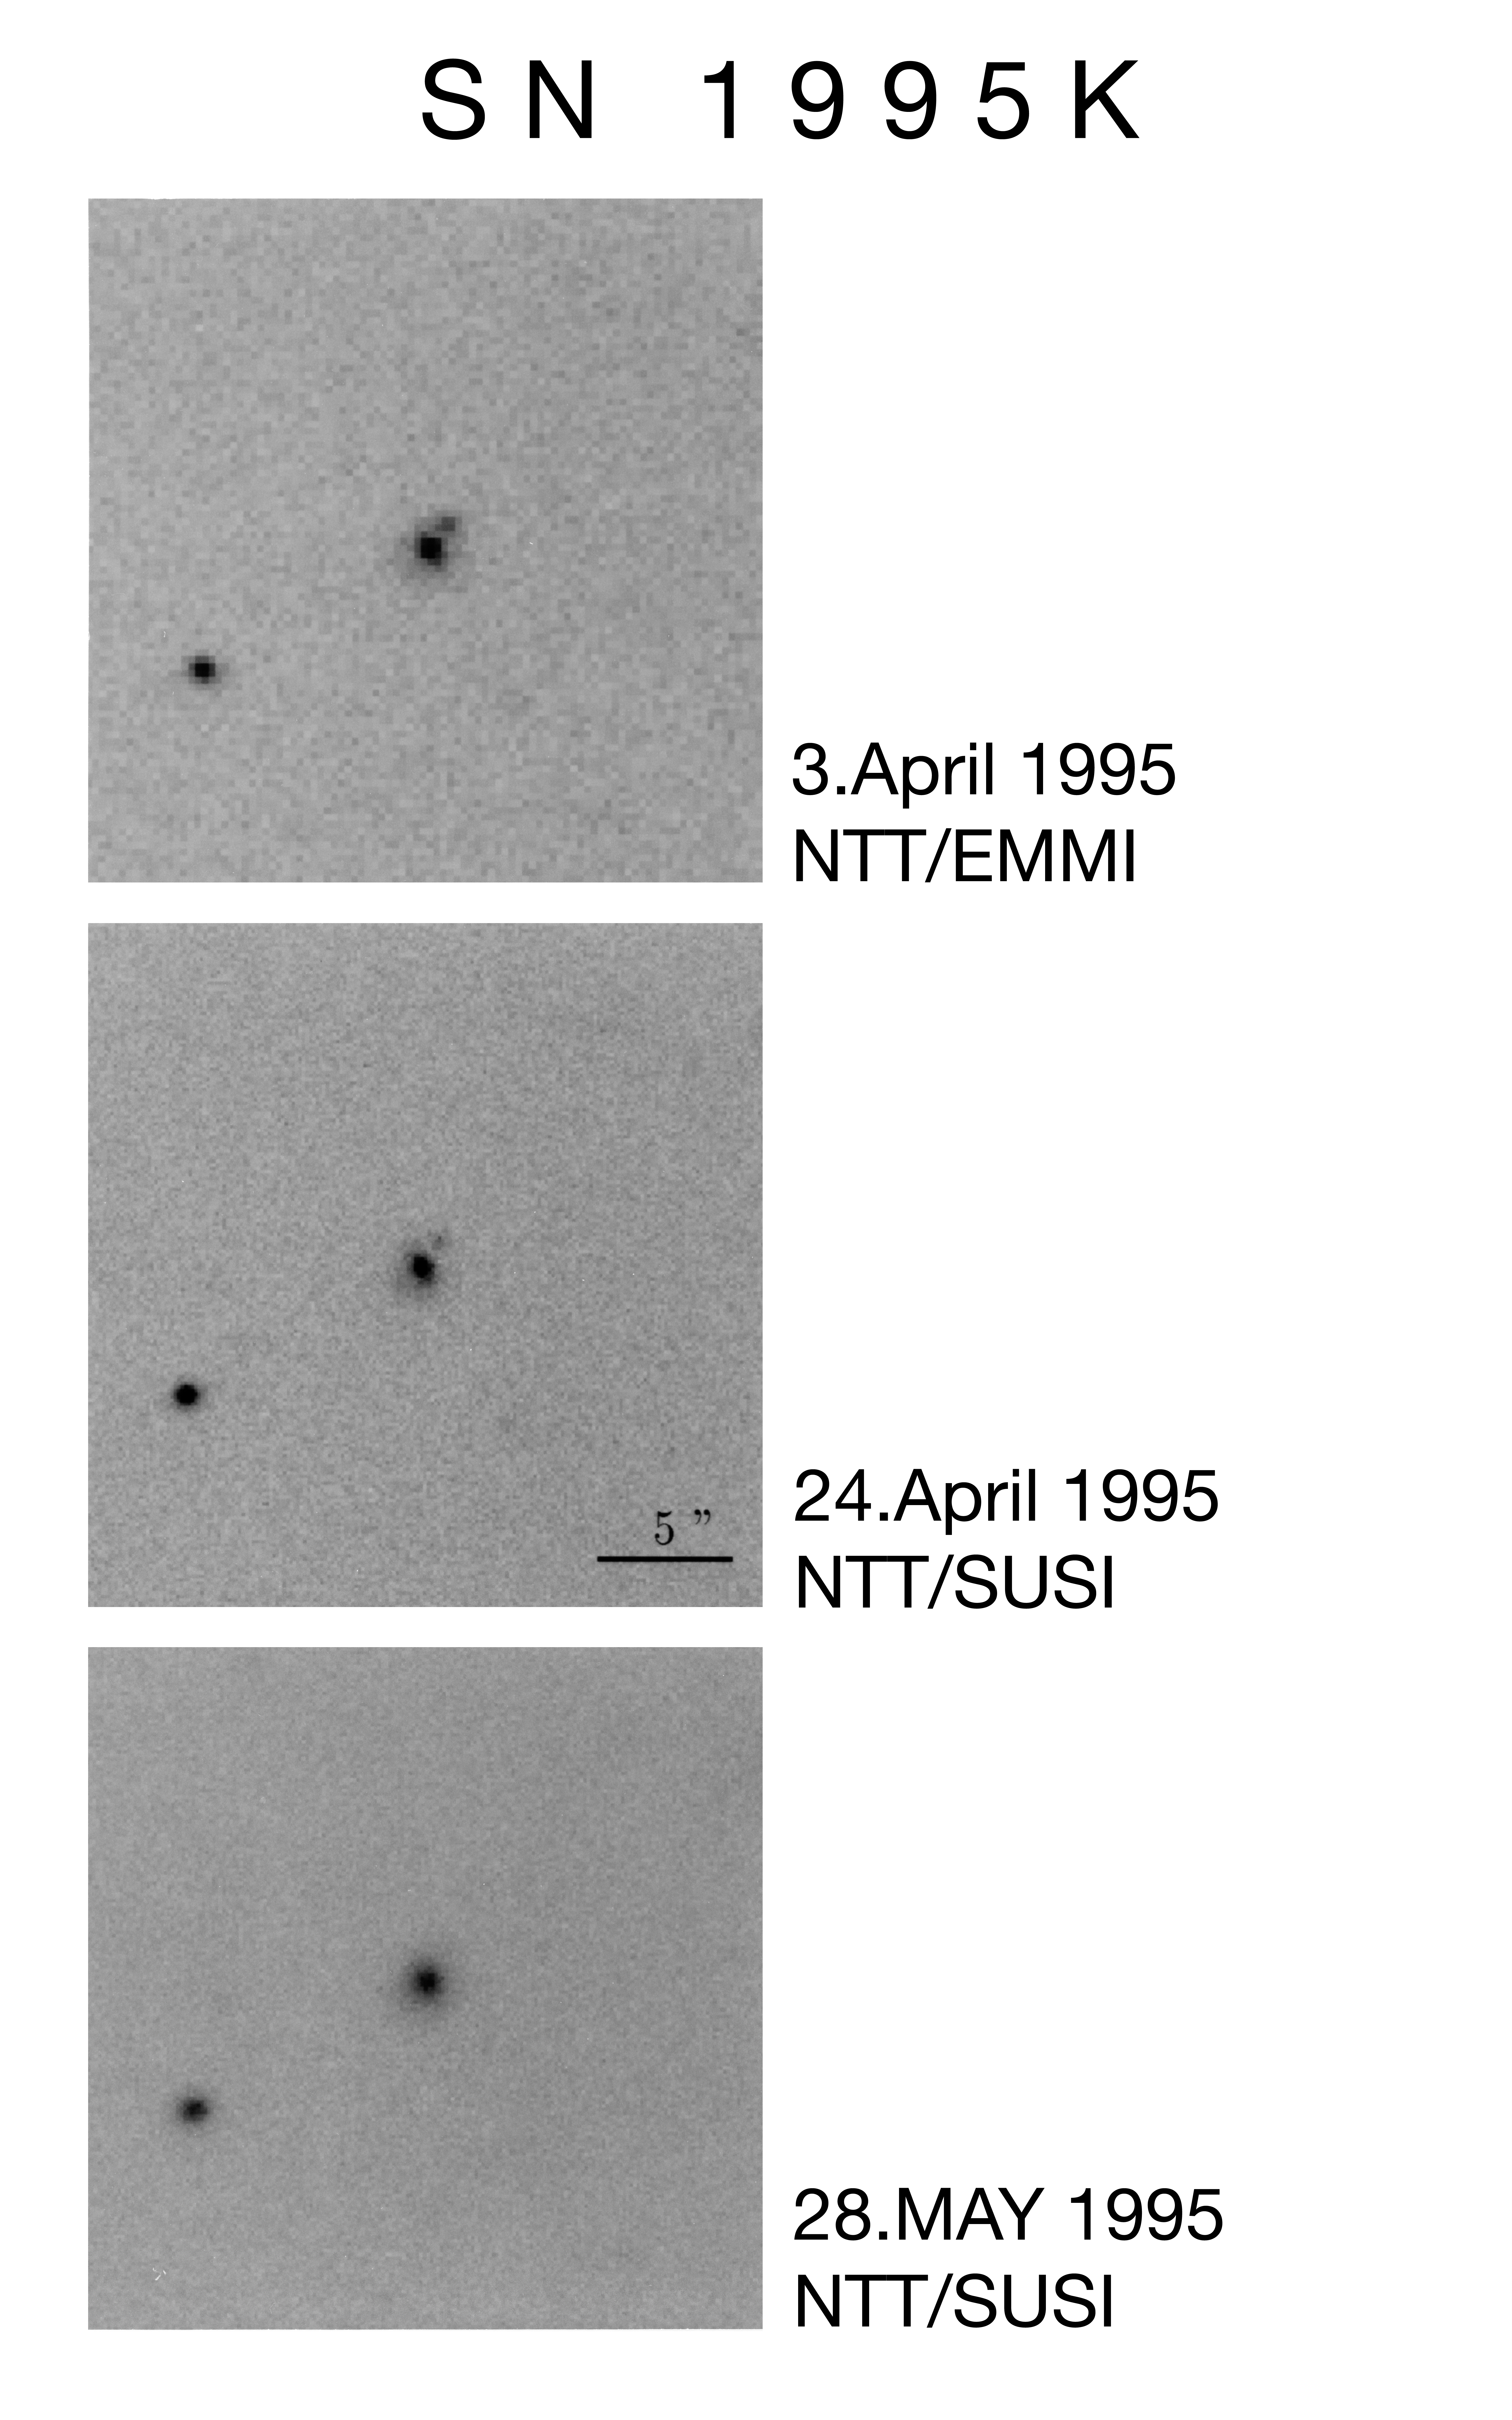

NTT images of the supernova 1995K

This composite photograph shows a sequence of images of the very distant Supernova 1995K obtained with the EMMI and SUSI instruments at the 3.5-metre ESO New Technology Telescope.
The image shows the supernova near maximum light at red magnitude approx. 22.7 on April 3, 1995, just after its discovery. Three weeks later SN 1995K had faded considerably and it was no longer visible two months after discovery

Technical information: The top image is a 5 min exposure with the EMMI instrument during 0.8 arcsec seeing; middle image: 10 min exposure with SUSI during 0.5 arcsec seeing; bottom image: 20 min exposure with SUSI at 0.7 arcsec seeing. All through red (R) filtres. The supernova is located 0.7 arcsecond to the west and 0.8 arcsec north of the parent galaxy at a redshift of 0.478. The sky position is RA = 10h 50m 47.0s;Decl. = -9d 15m 07s (2000.0).

Observers: Bruno Leibundgut and Jason Spyromilio (ESO).

Credit: ESO